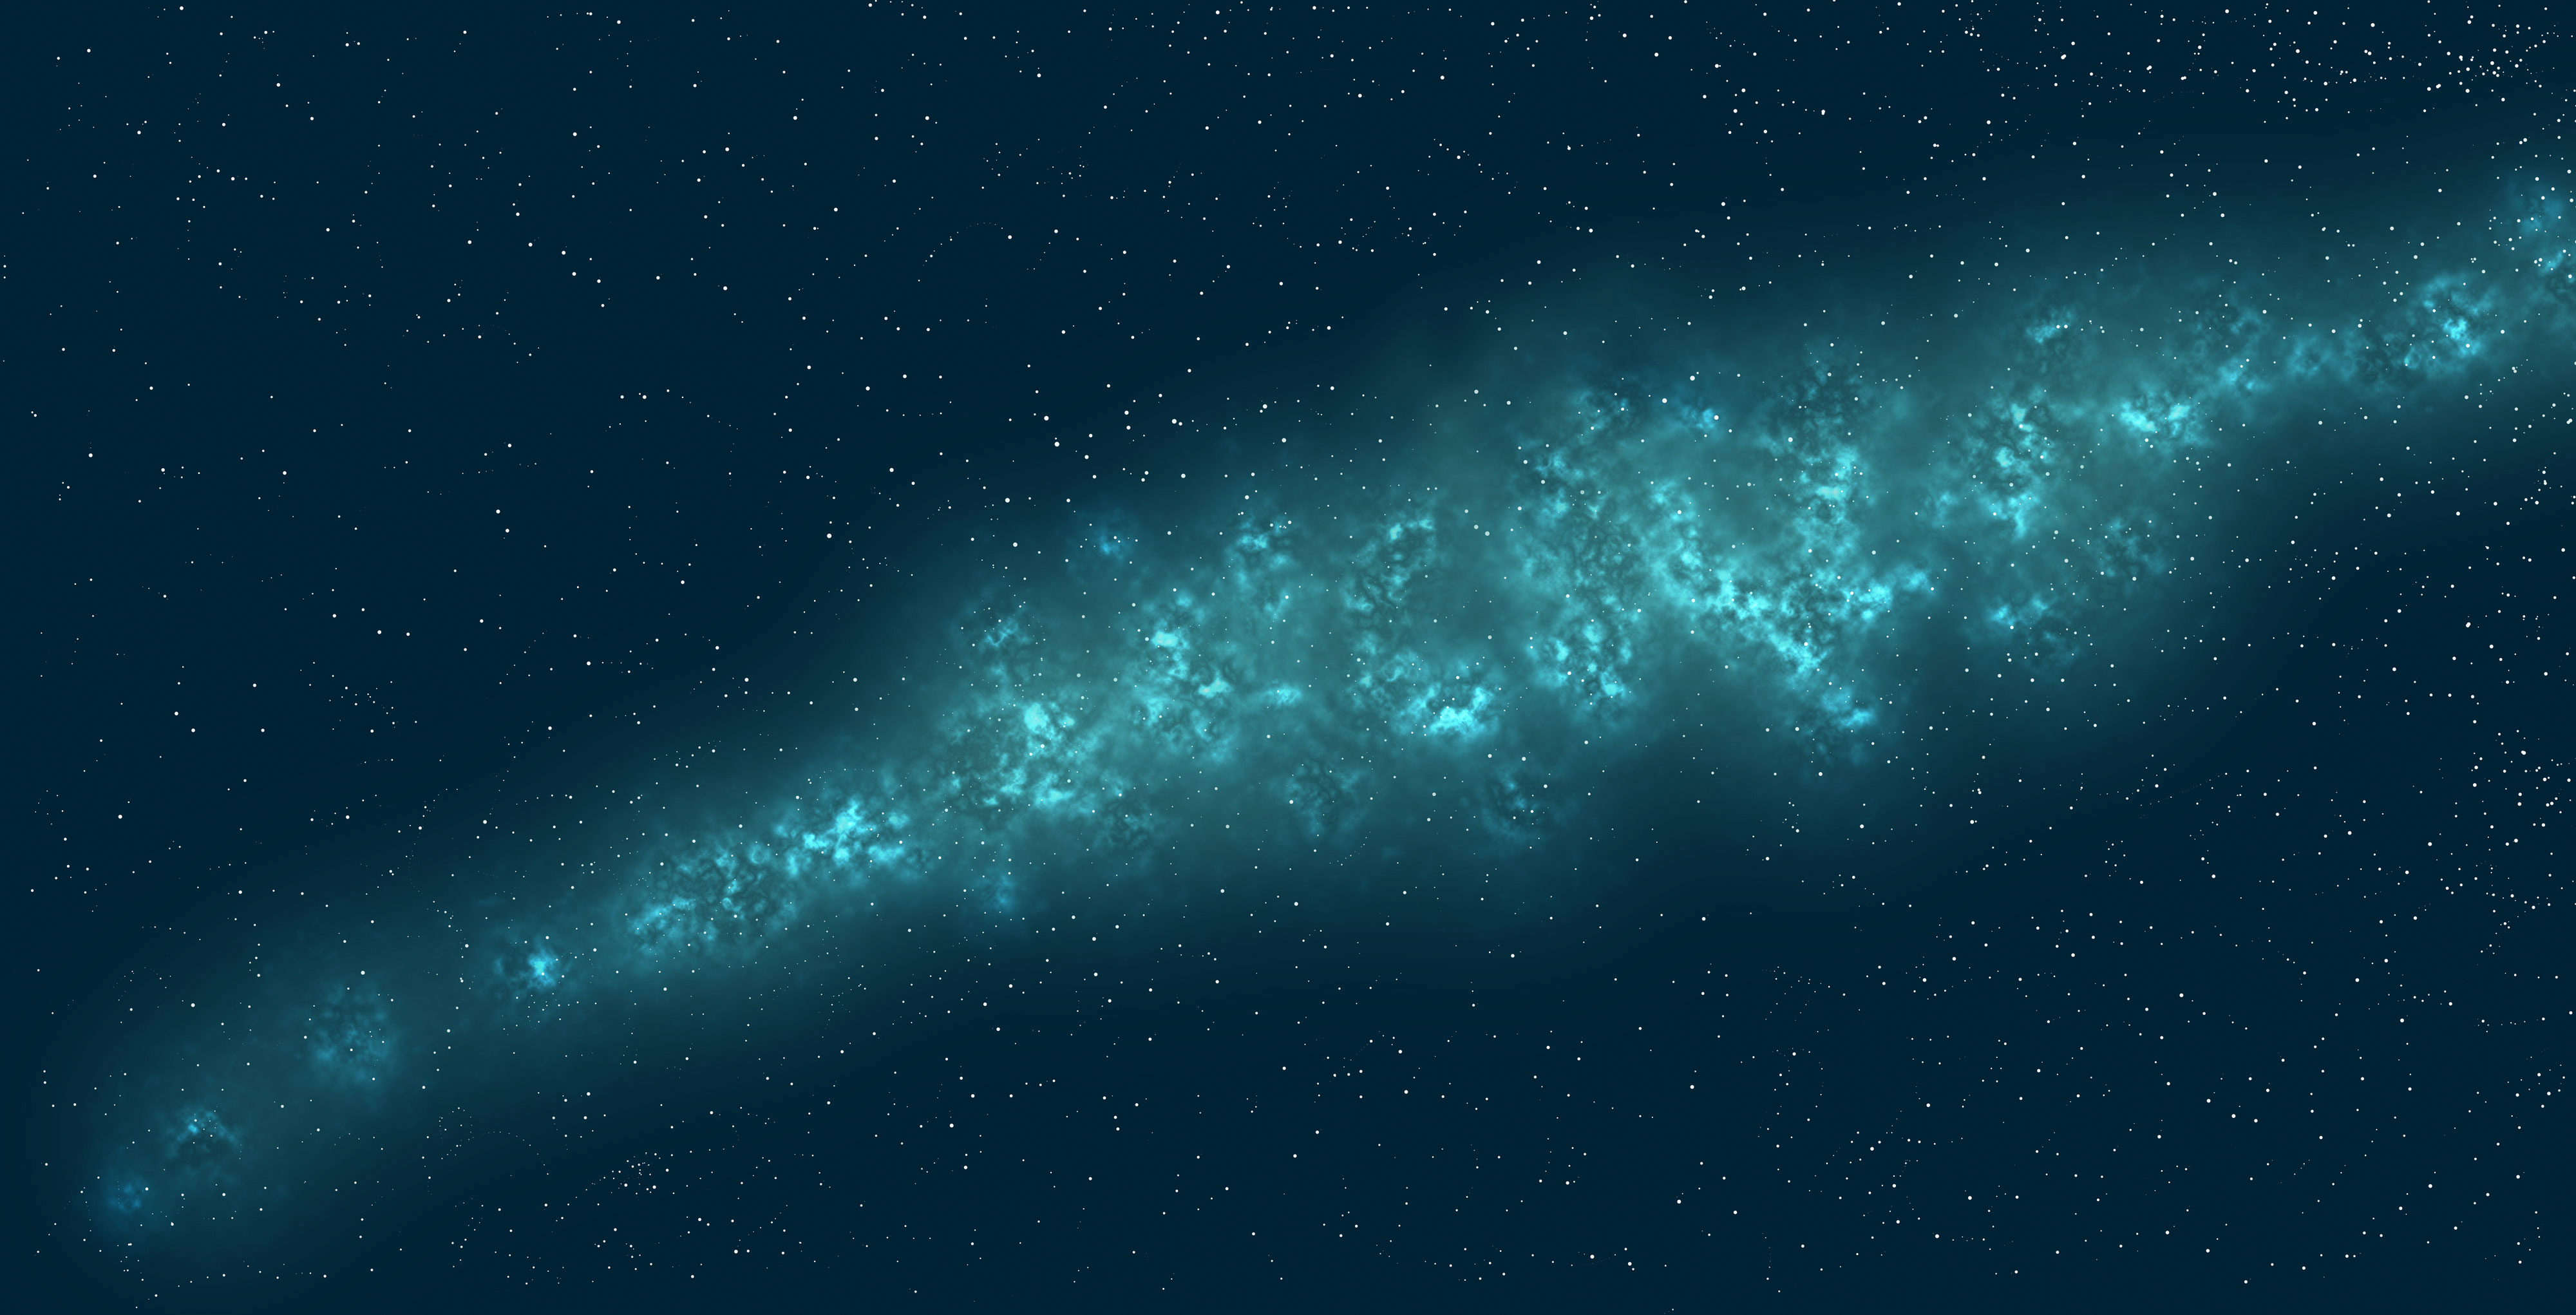

Illustration of the Milky Way

An illustrated representation of the Milky Way.

Credit: RubinObs/NOIRLab/SLAC/NSF/DOE/AURA/J. Pinto